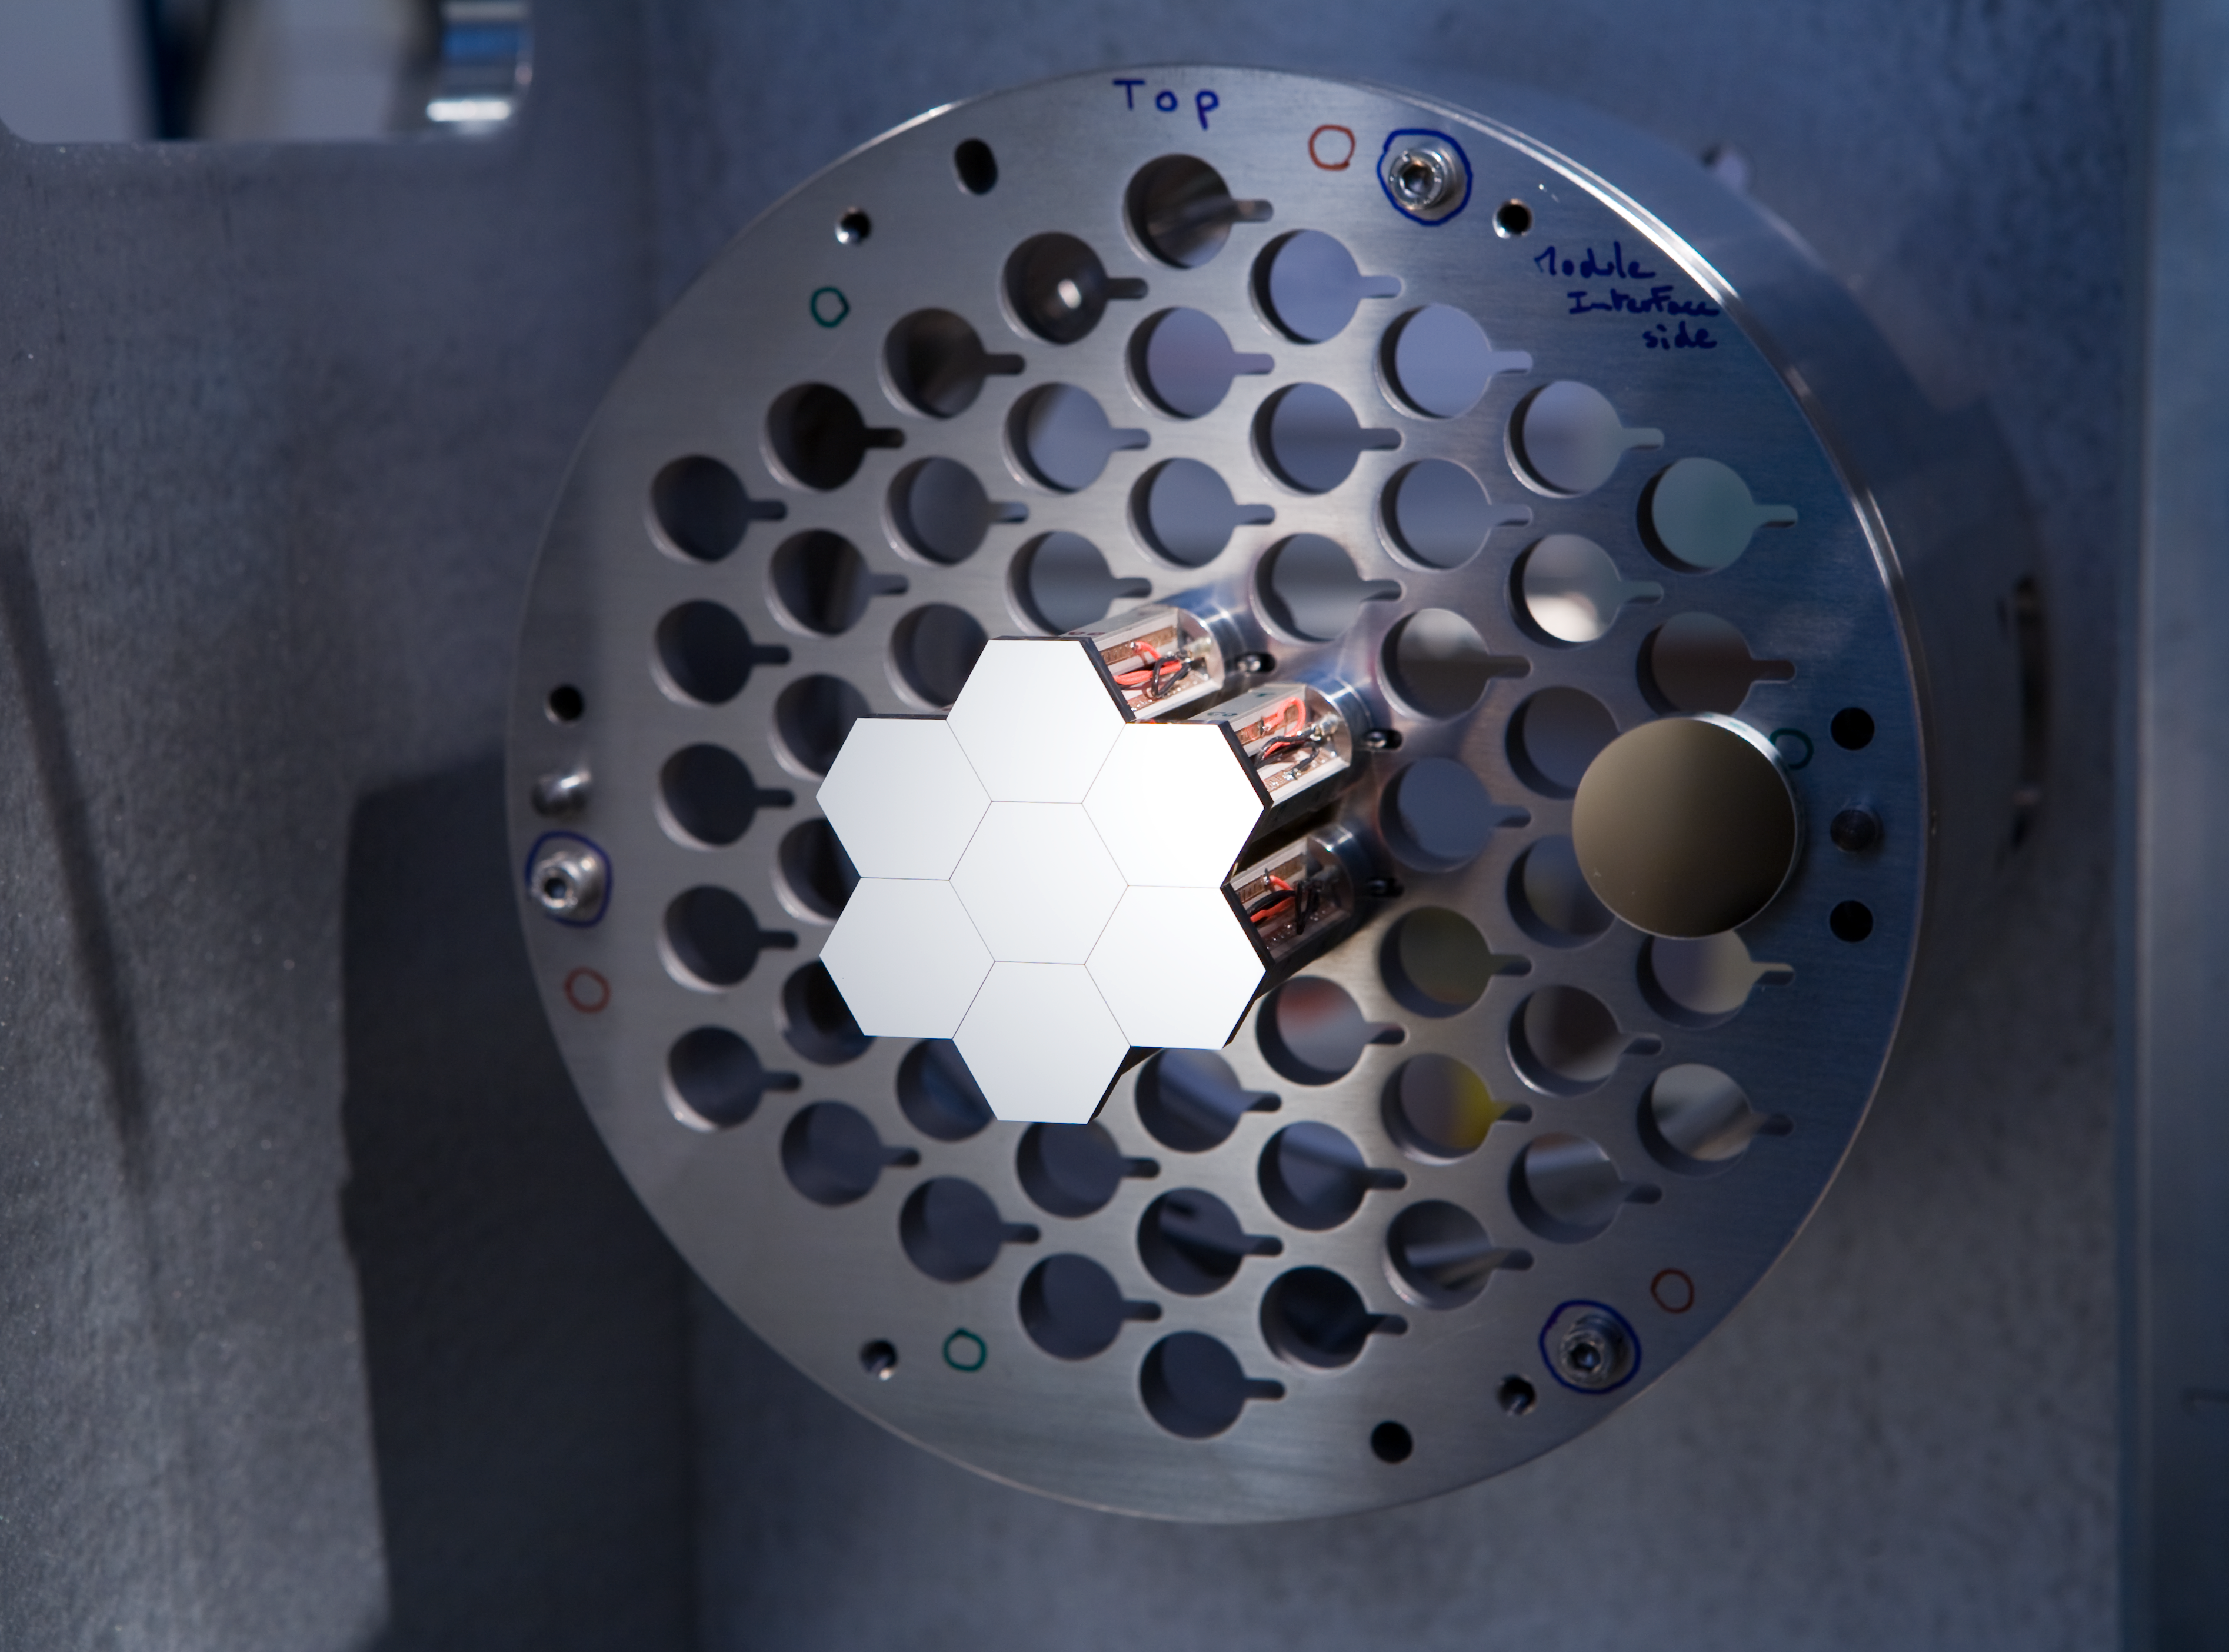

Components of the Active Phasing Experiment (APE)

Components of the Active Phasing Experiment (APE). APE is designed to validate technologies for accurate alignment of the segmented mirror of the forthcoming European Extremely Large Telescope (E-ELT), by testing them on the Very Large Telescope (VLT). Image taken in May 2006.

Credit: ESO